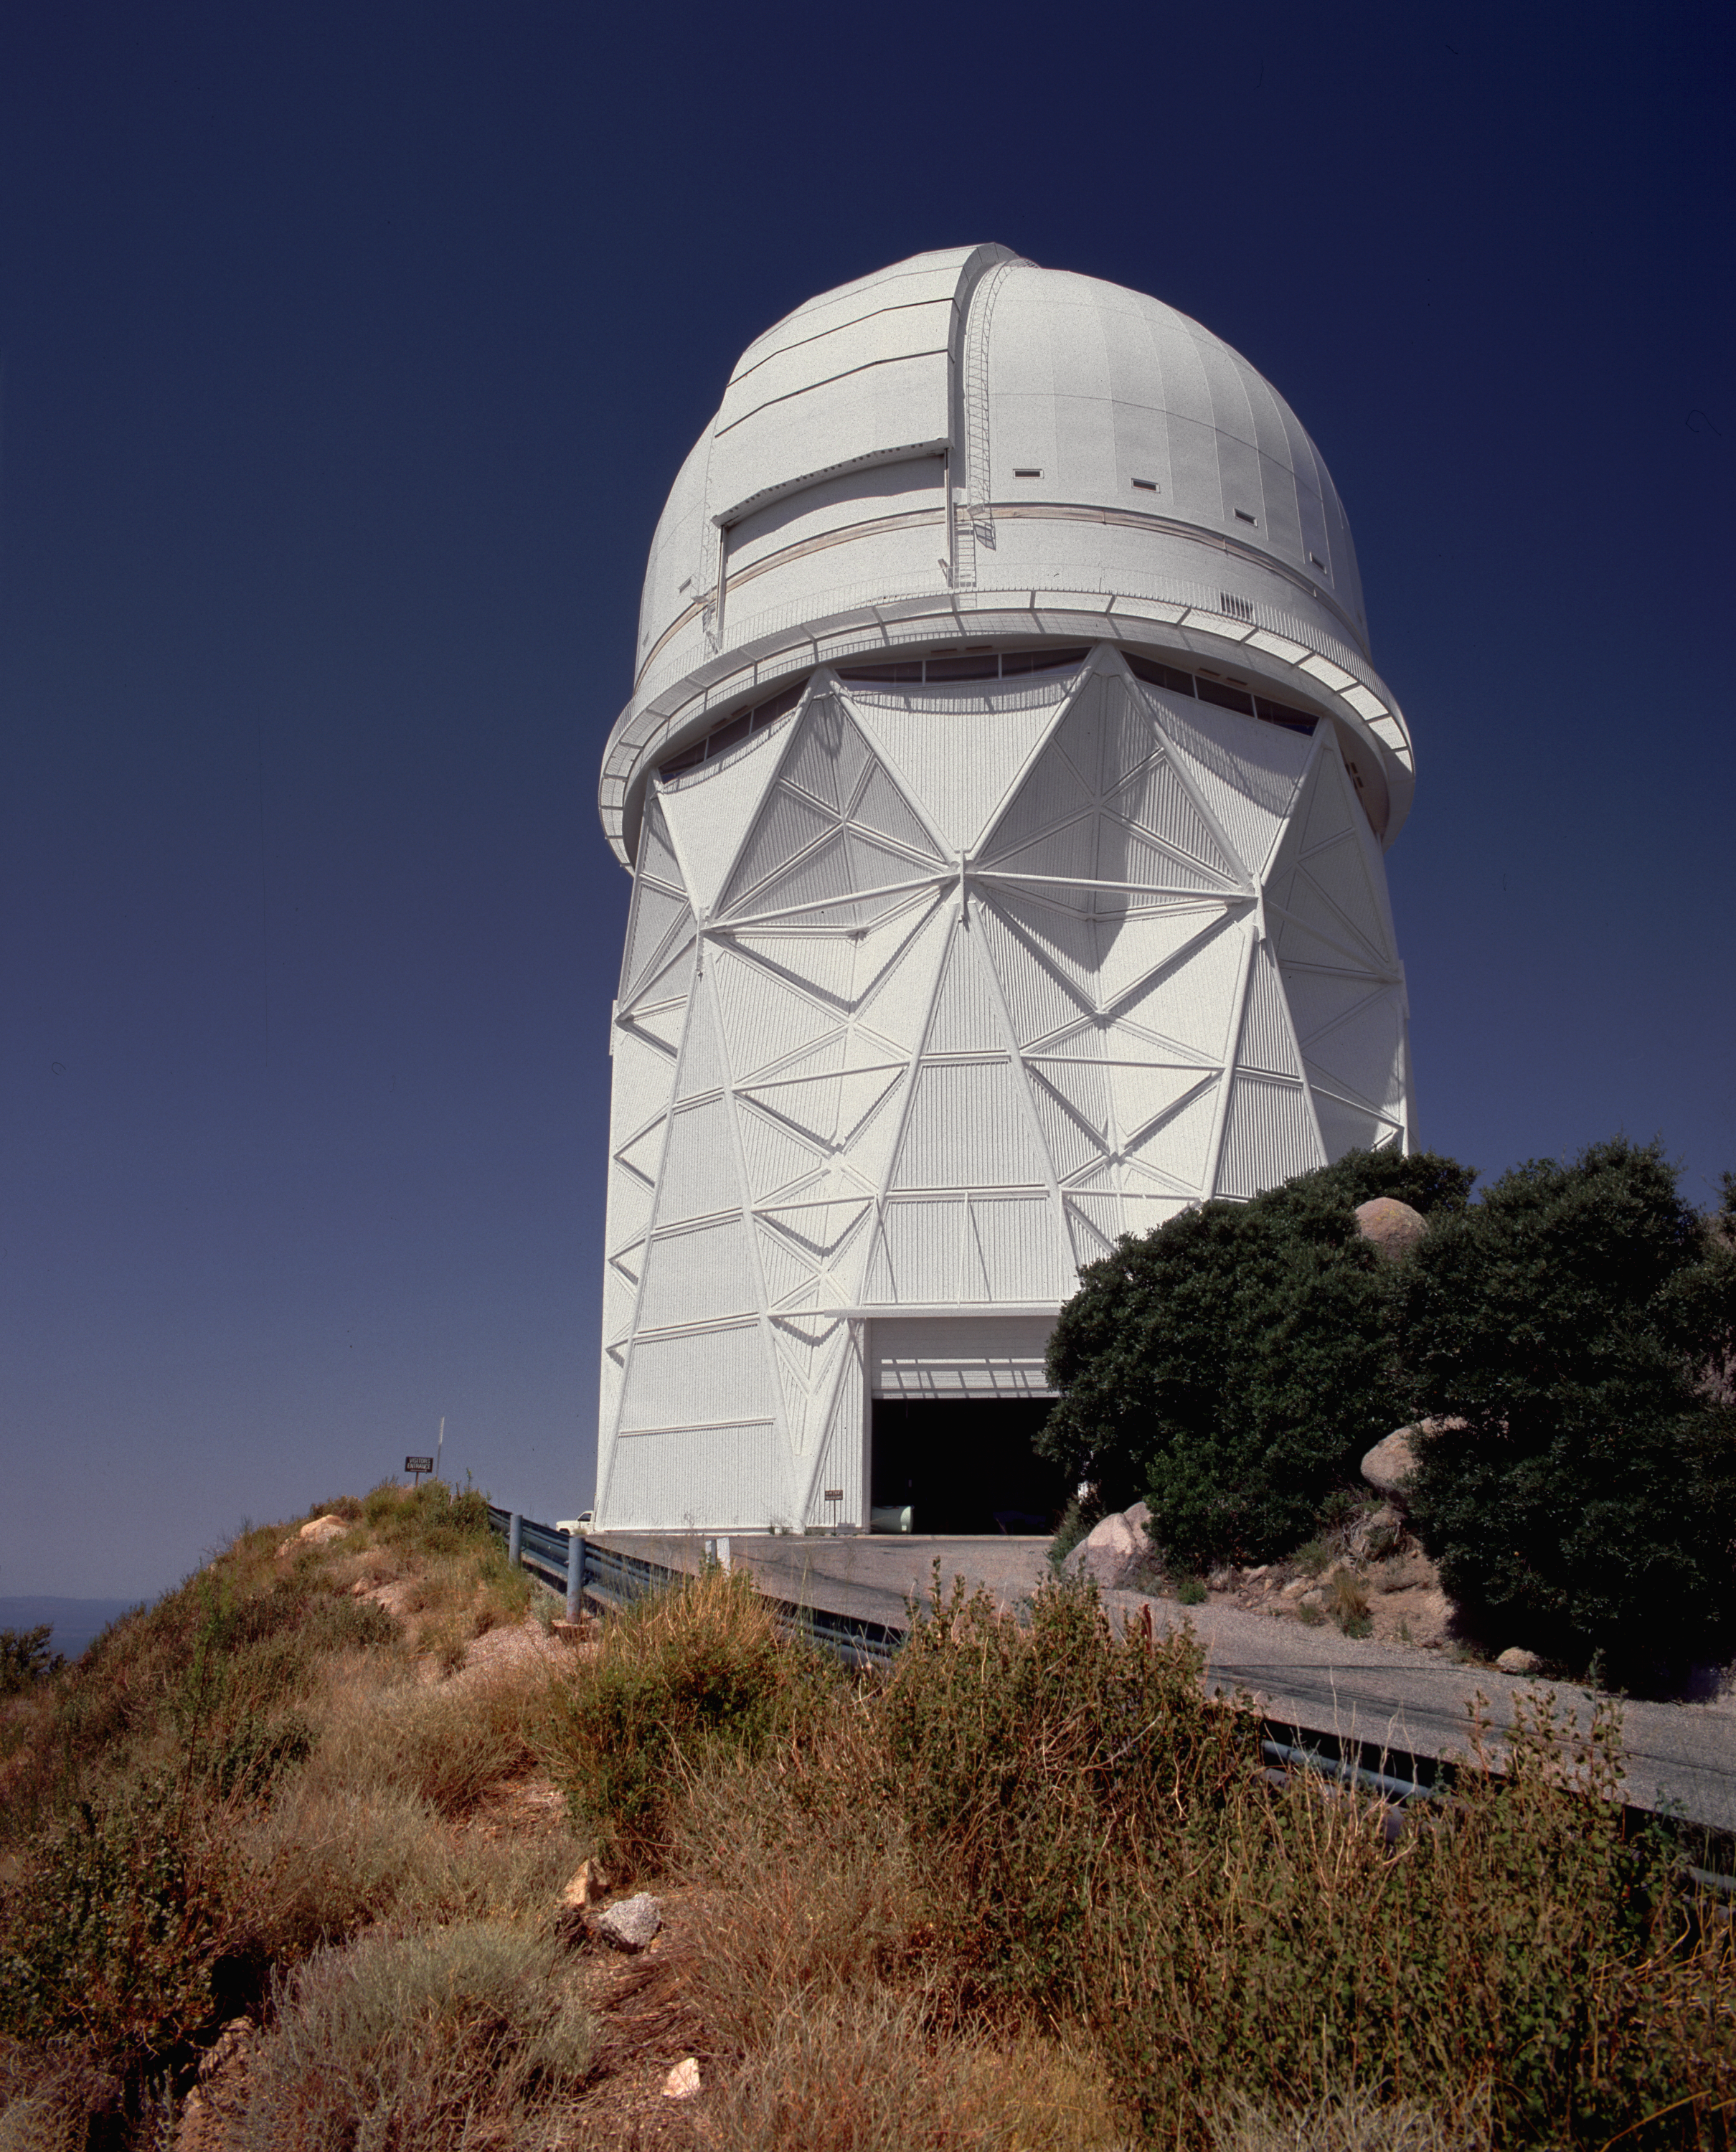

4-meter Mayall telescope looking southwest

The Kitt Peak National Observatory's Mayall 4-meter telescope, looking southwest, with the service door open. Picture by Mark Hanna.

Credit: Mark Hanna/NOIRLab/NSF/AURA/